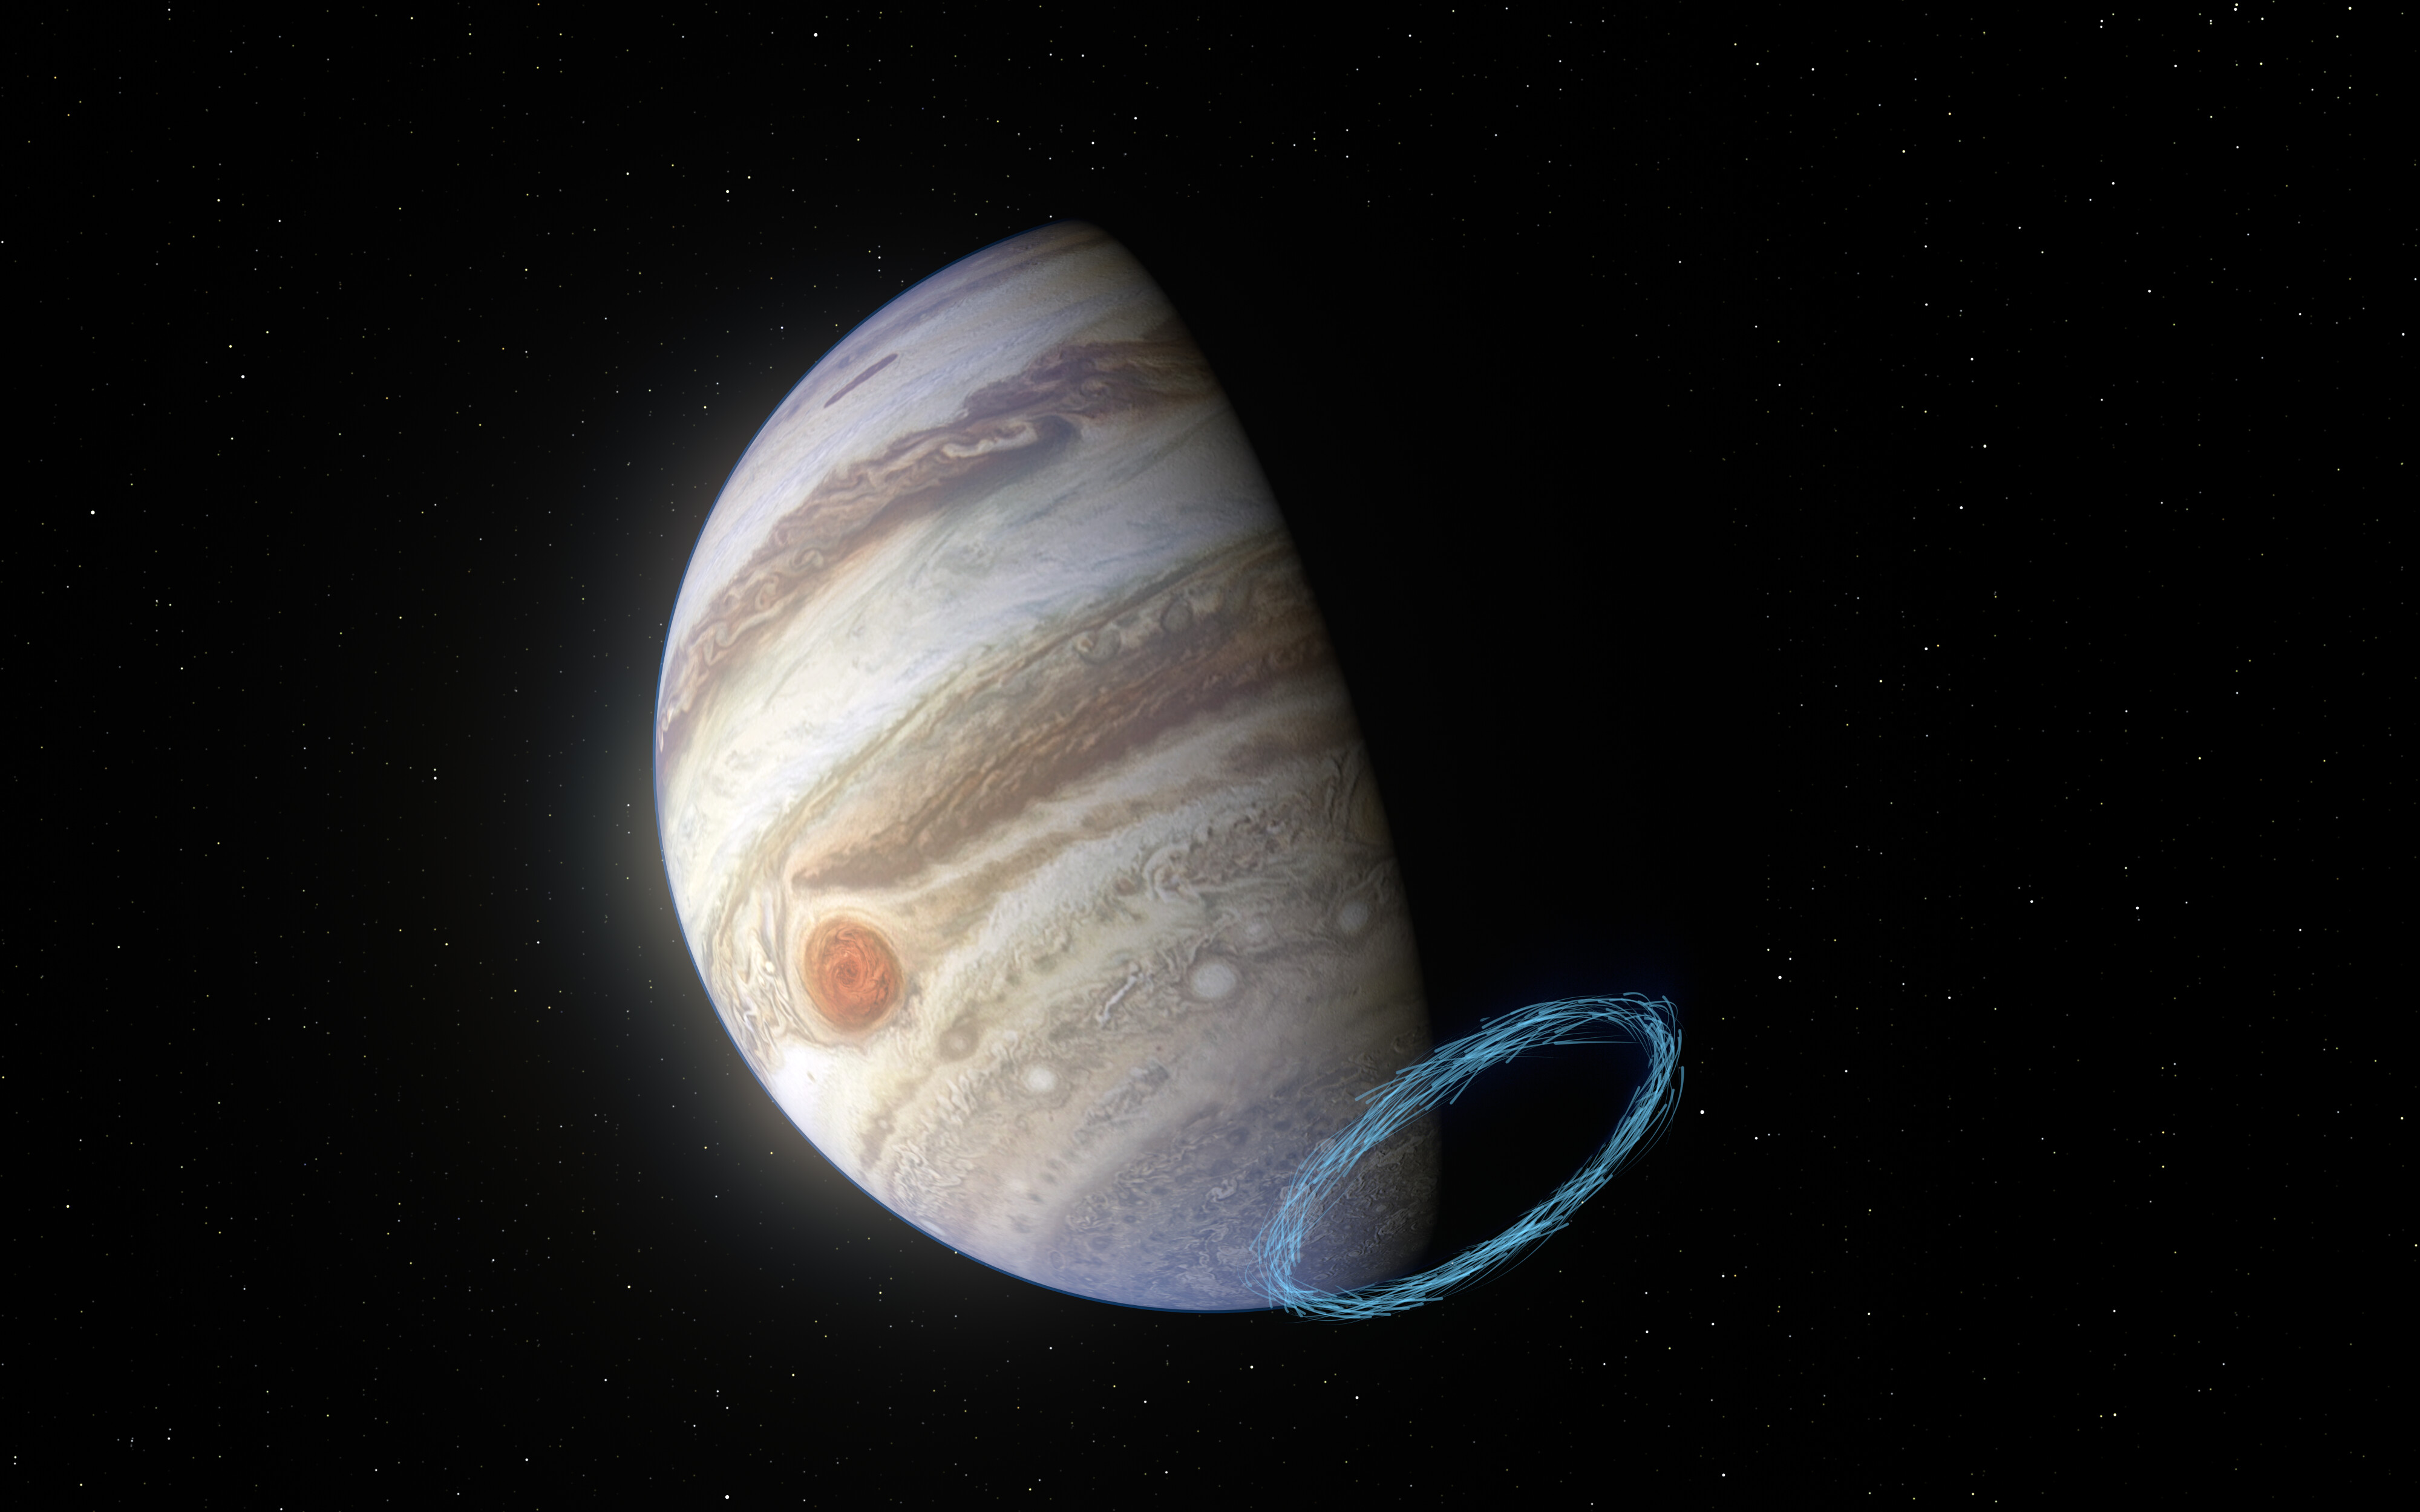

Representation of stratospheric winds near Jupiter’s south pol

This image shows an artist’s impression of winds in Jupiter’s stratosphere near the planet’s south pole, with the blue lines representing wind speeds. These lines are superimposed on a real image of Jupiter, taken by the JunoCam imager aboard NASA’s Juno spacecraft. Jupiter’s famous bands of clouds are located in the lower atmosphere, where winds have previously been measured. But tracking winds right above this atmospheric layer, in the stratosphere, is much harder since no clouds exist there. By analysing the aftermath of a comet collision from the 1990s and using the ALMA telescope, in which ESO is a partner, researchers have been able to reveal incredibly powerful stratospheric winds, with speeds of up to 1450 kilometres an hour, near Jupiter’s poles.

Credit: ESO/L. Calçada & NASA/JPL-Caltech/SwRI/MSSS